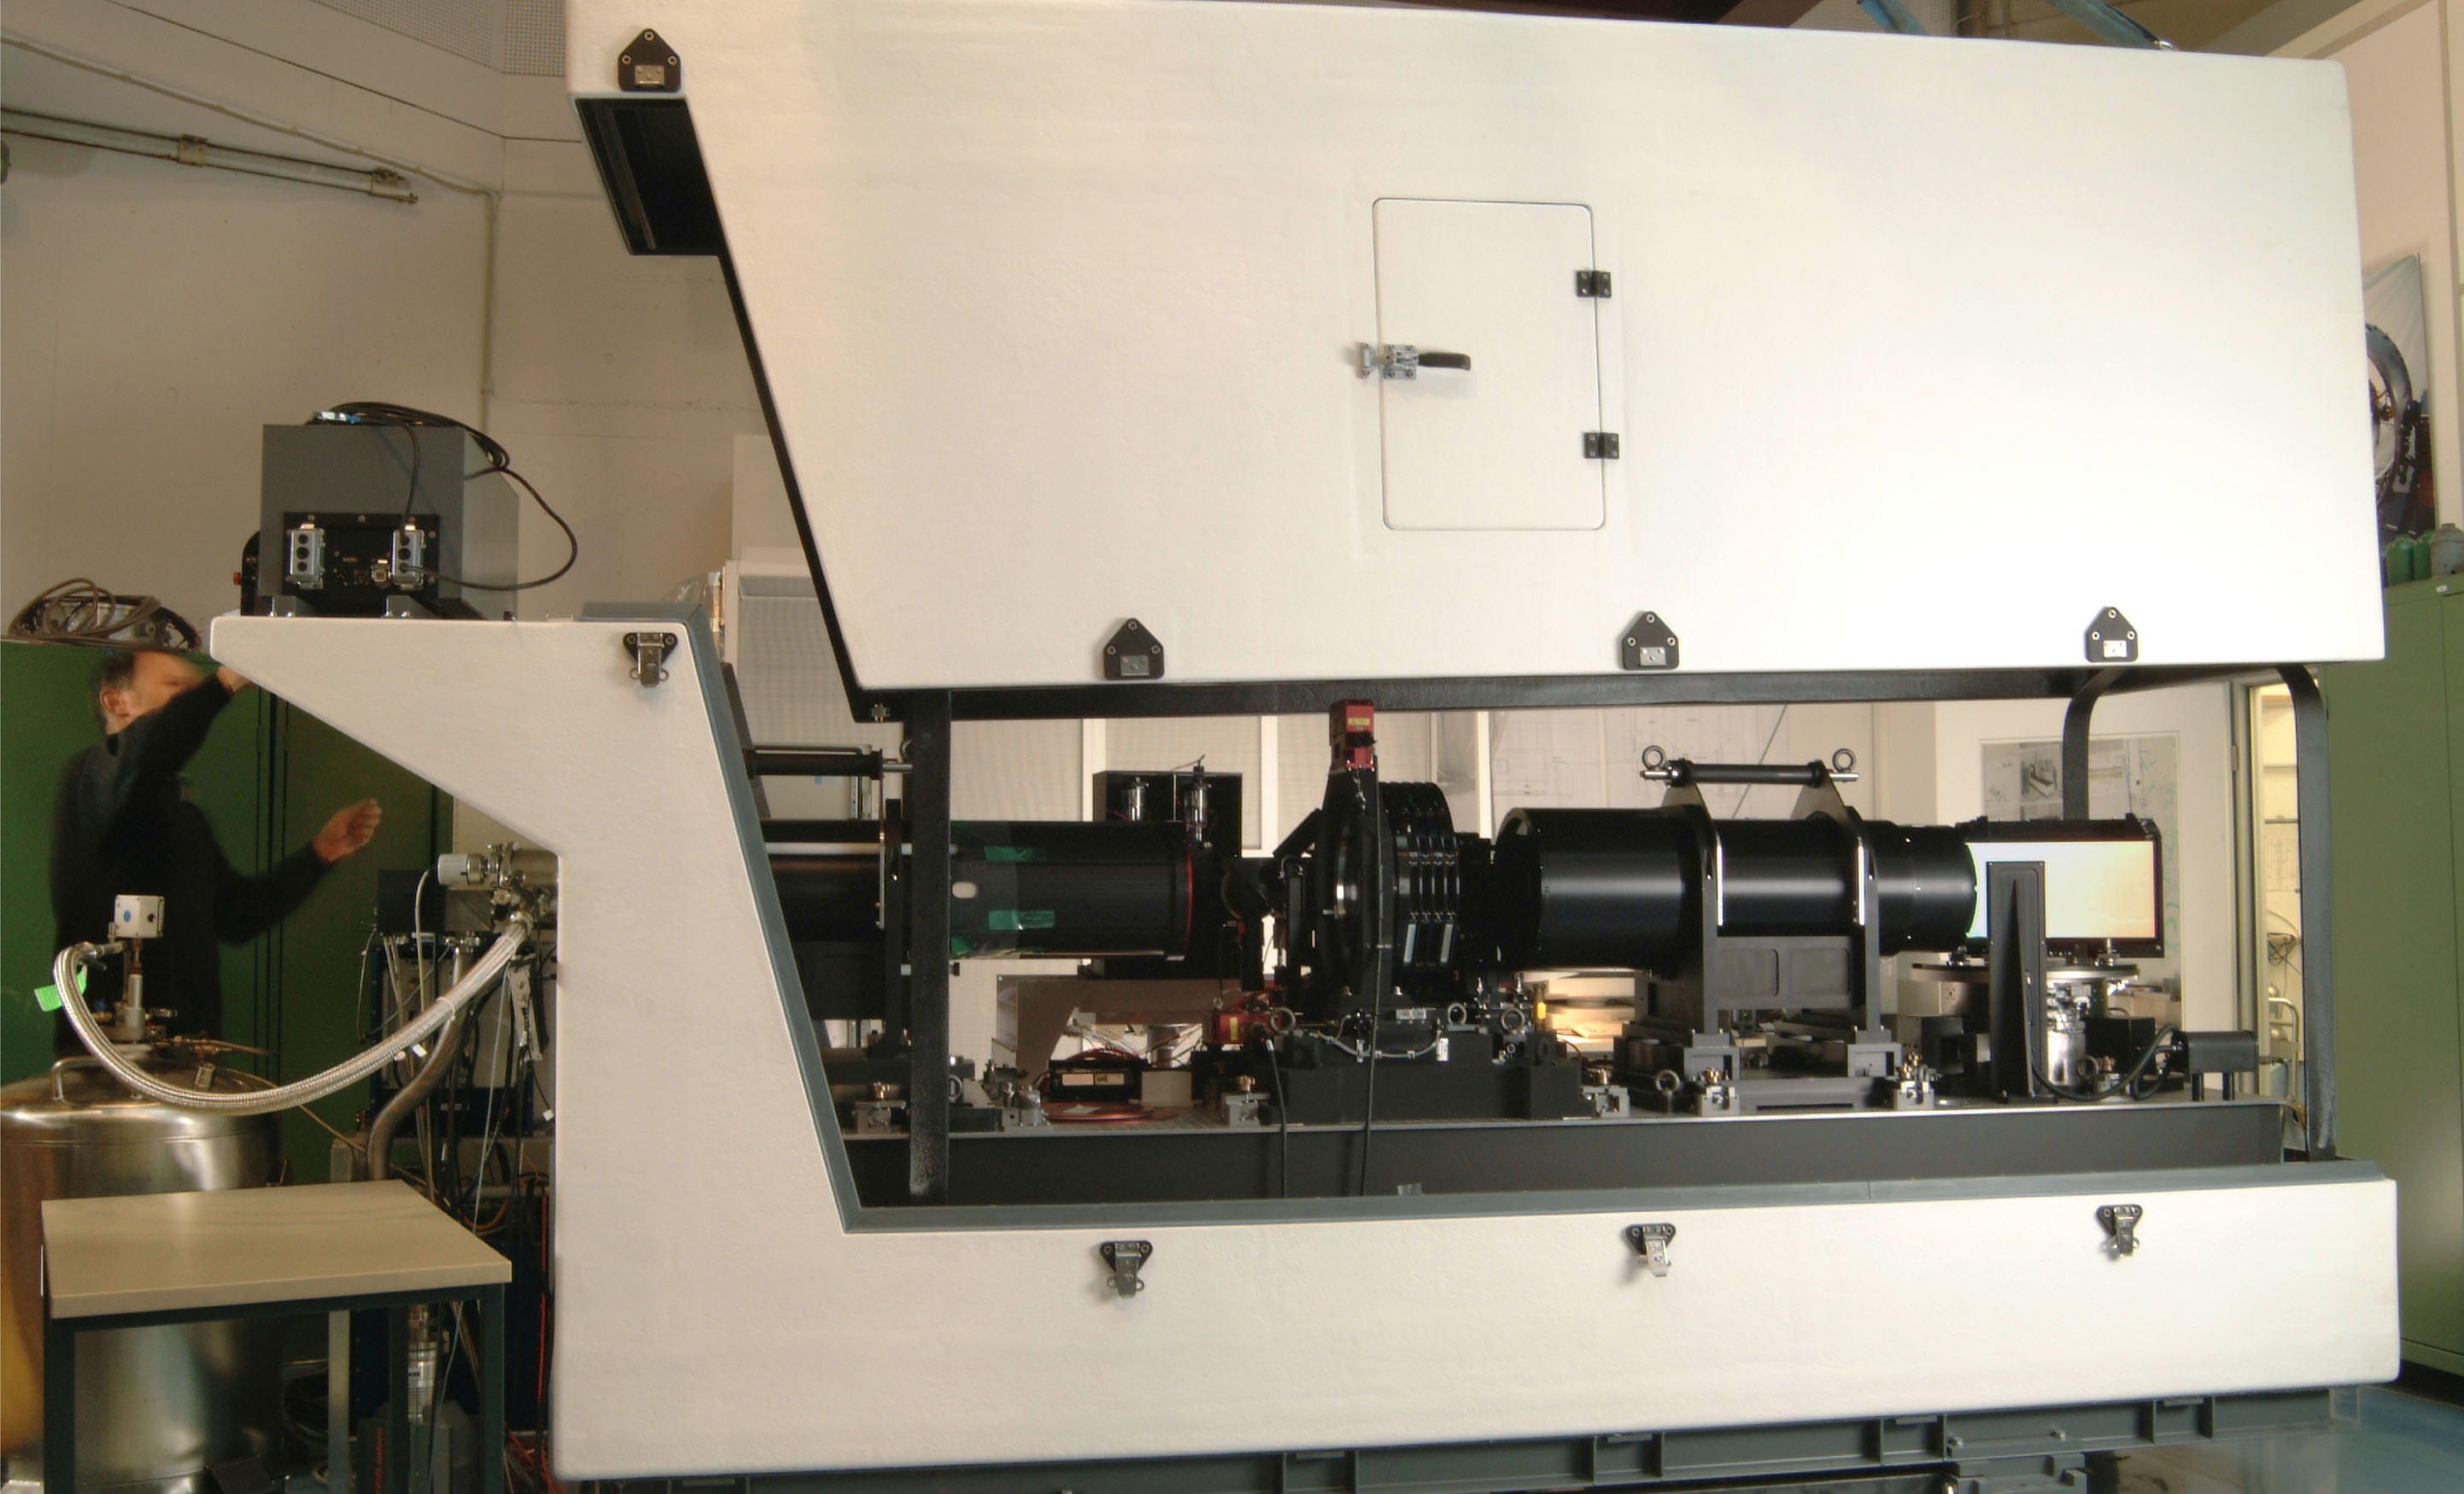

The GIRAFFE spectrograph

The GIRAFFE spectrograph, a major component of the VLT Fibre Large Array Multi-Element Spectrograph (FLAMES), during the present assembly at the ESO Headquarters in Garching (Germany).

Credit: ESO